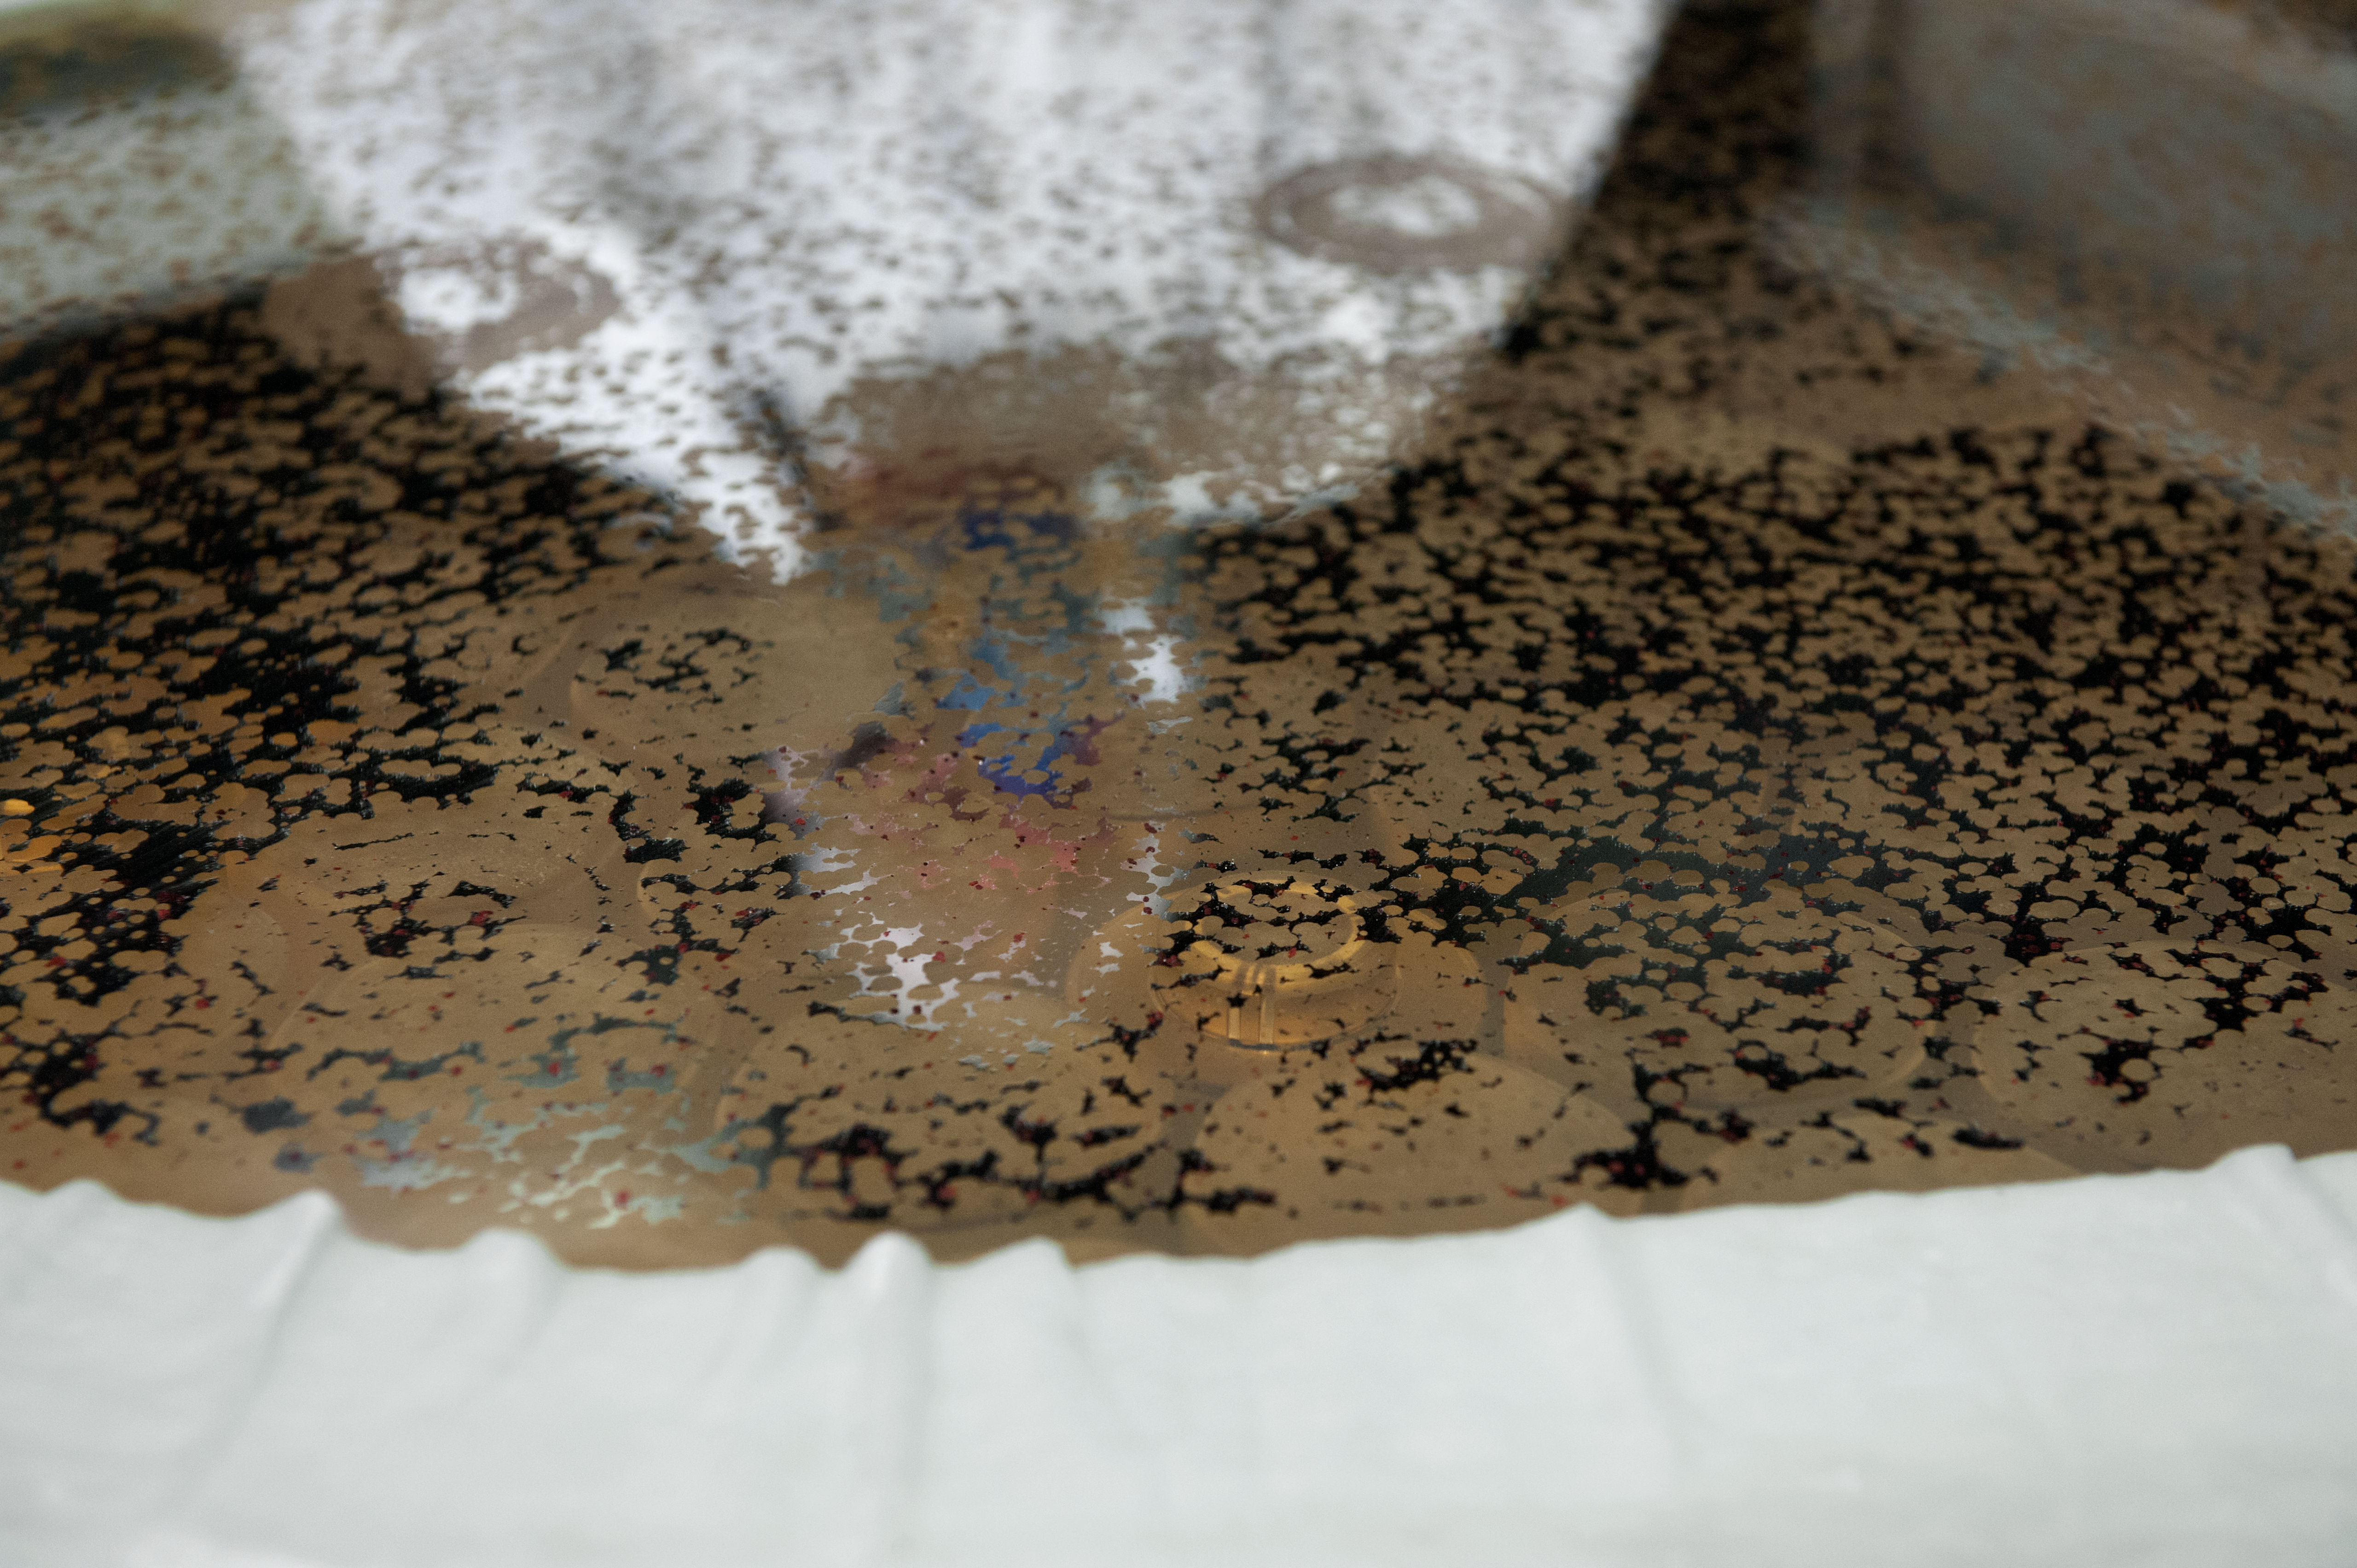

Recoating the tertiary mirror from UT4

Recoating the tertiary mirror from UT4 through an acid bath to strip off aluminium; midway through this process.

Credit: ESO/Max Alexander